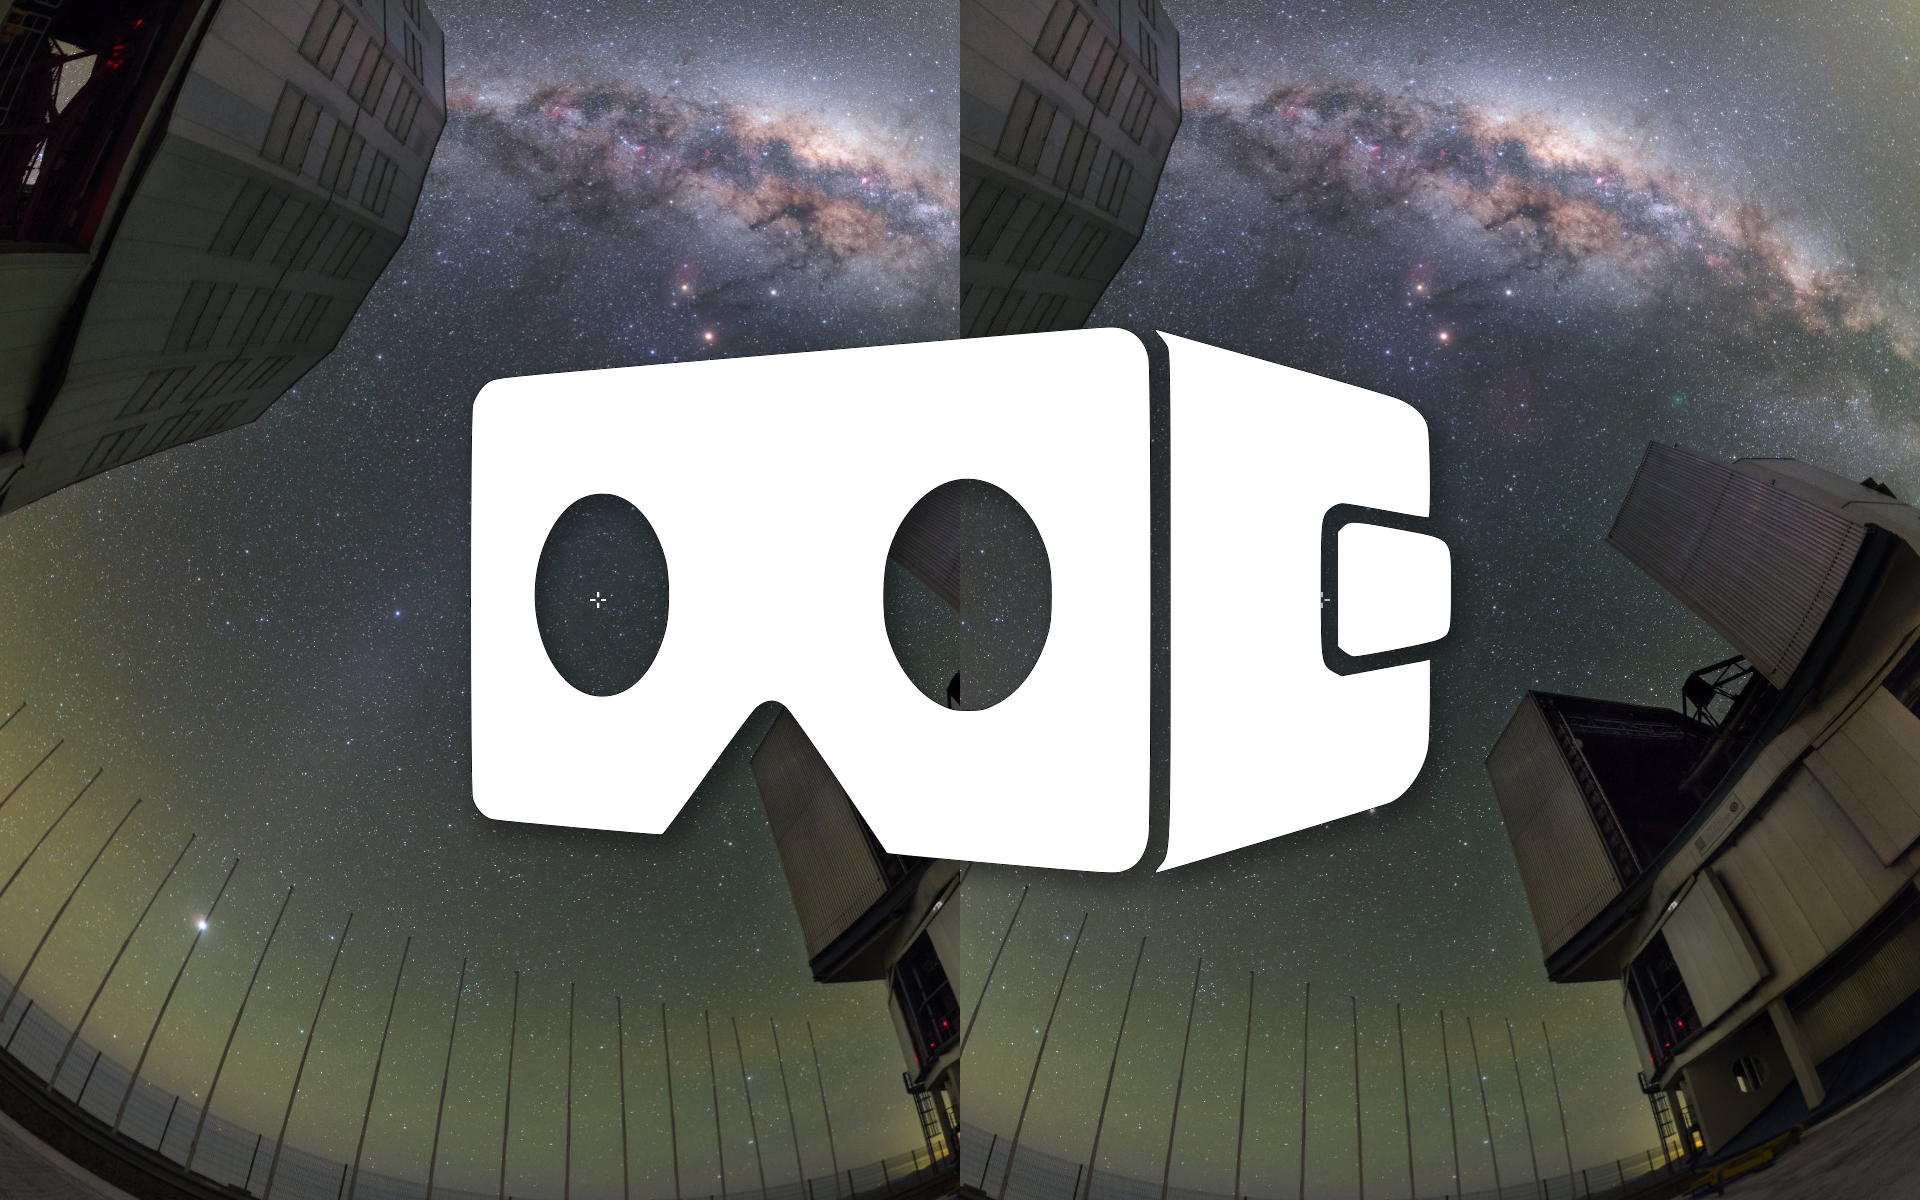

Paranal tour one of many now available in VR

The latest release of ESO’s Virtual Tours includes the option to view them in virtual reality mode as well as 360-degree panoramic mode. You can now use a cell phone with either a standard cardboard virtual reality headset or oculus rift glasses, to experience tours of ESO’s facilities in an exciting new way.

Credit: ESO